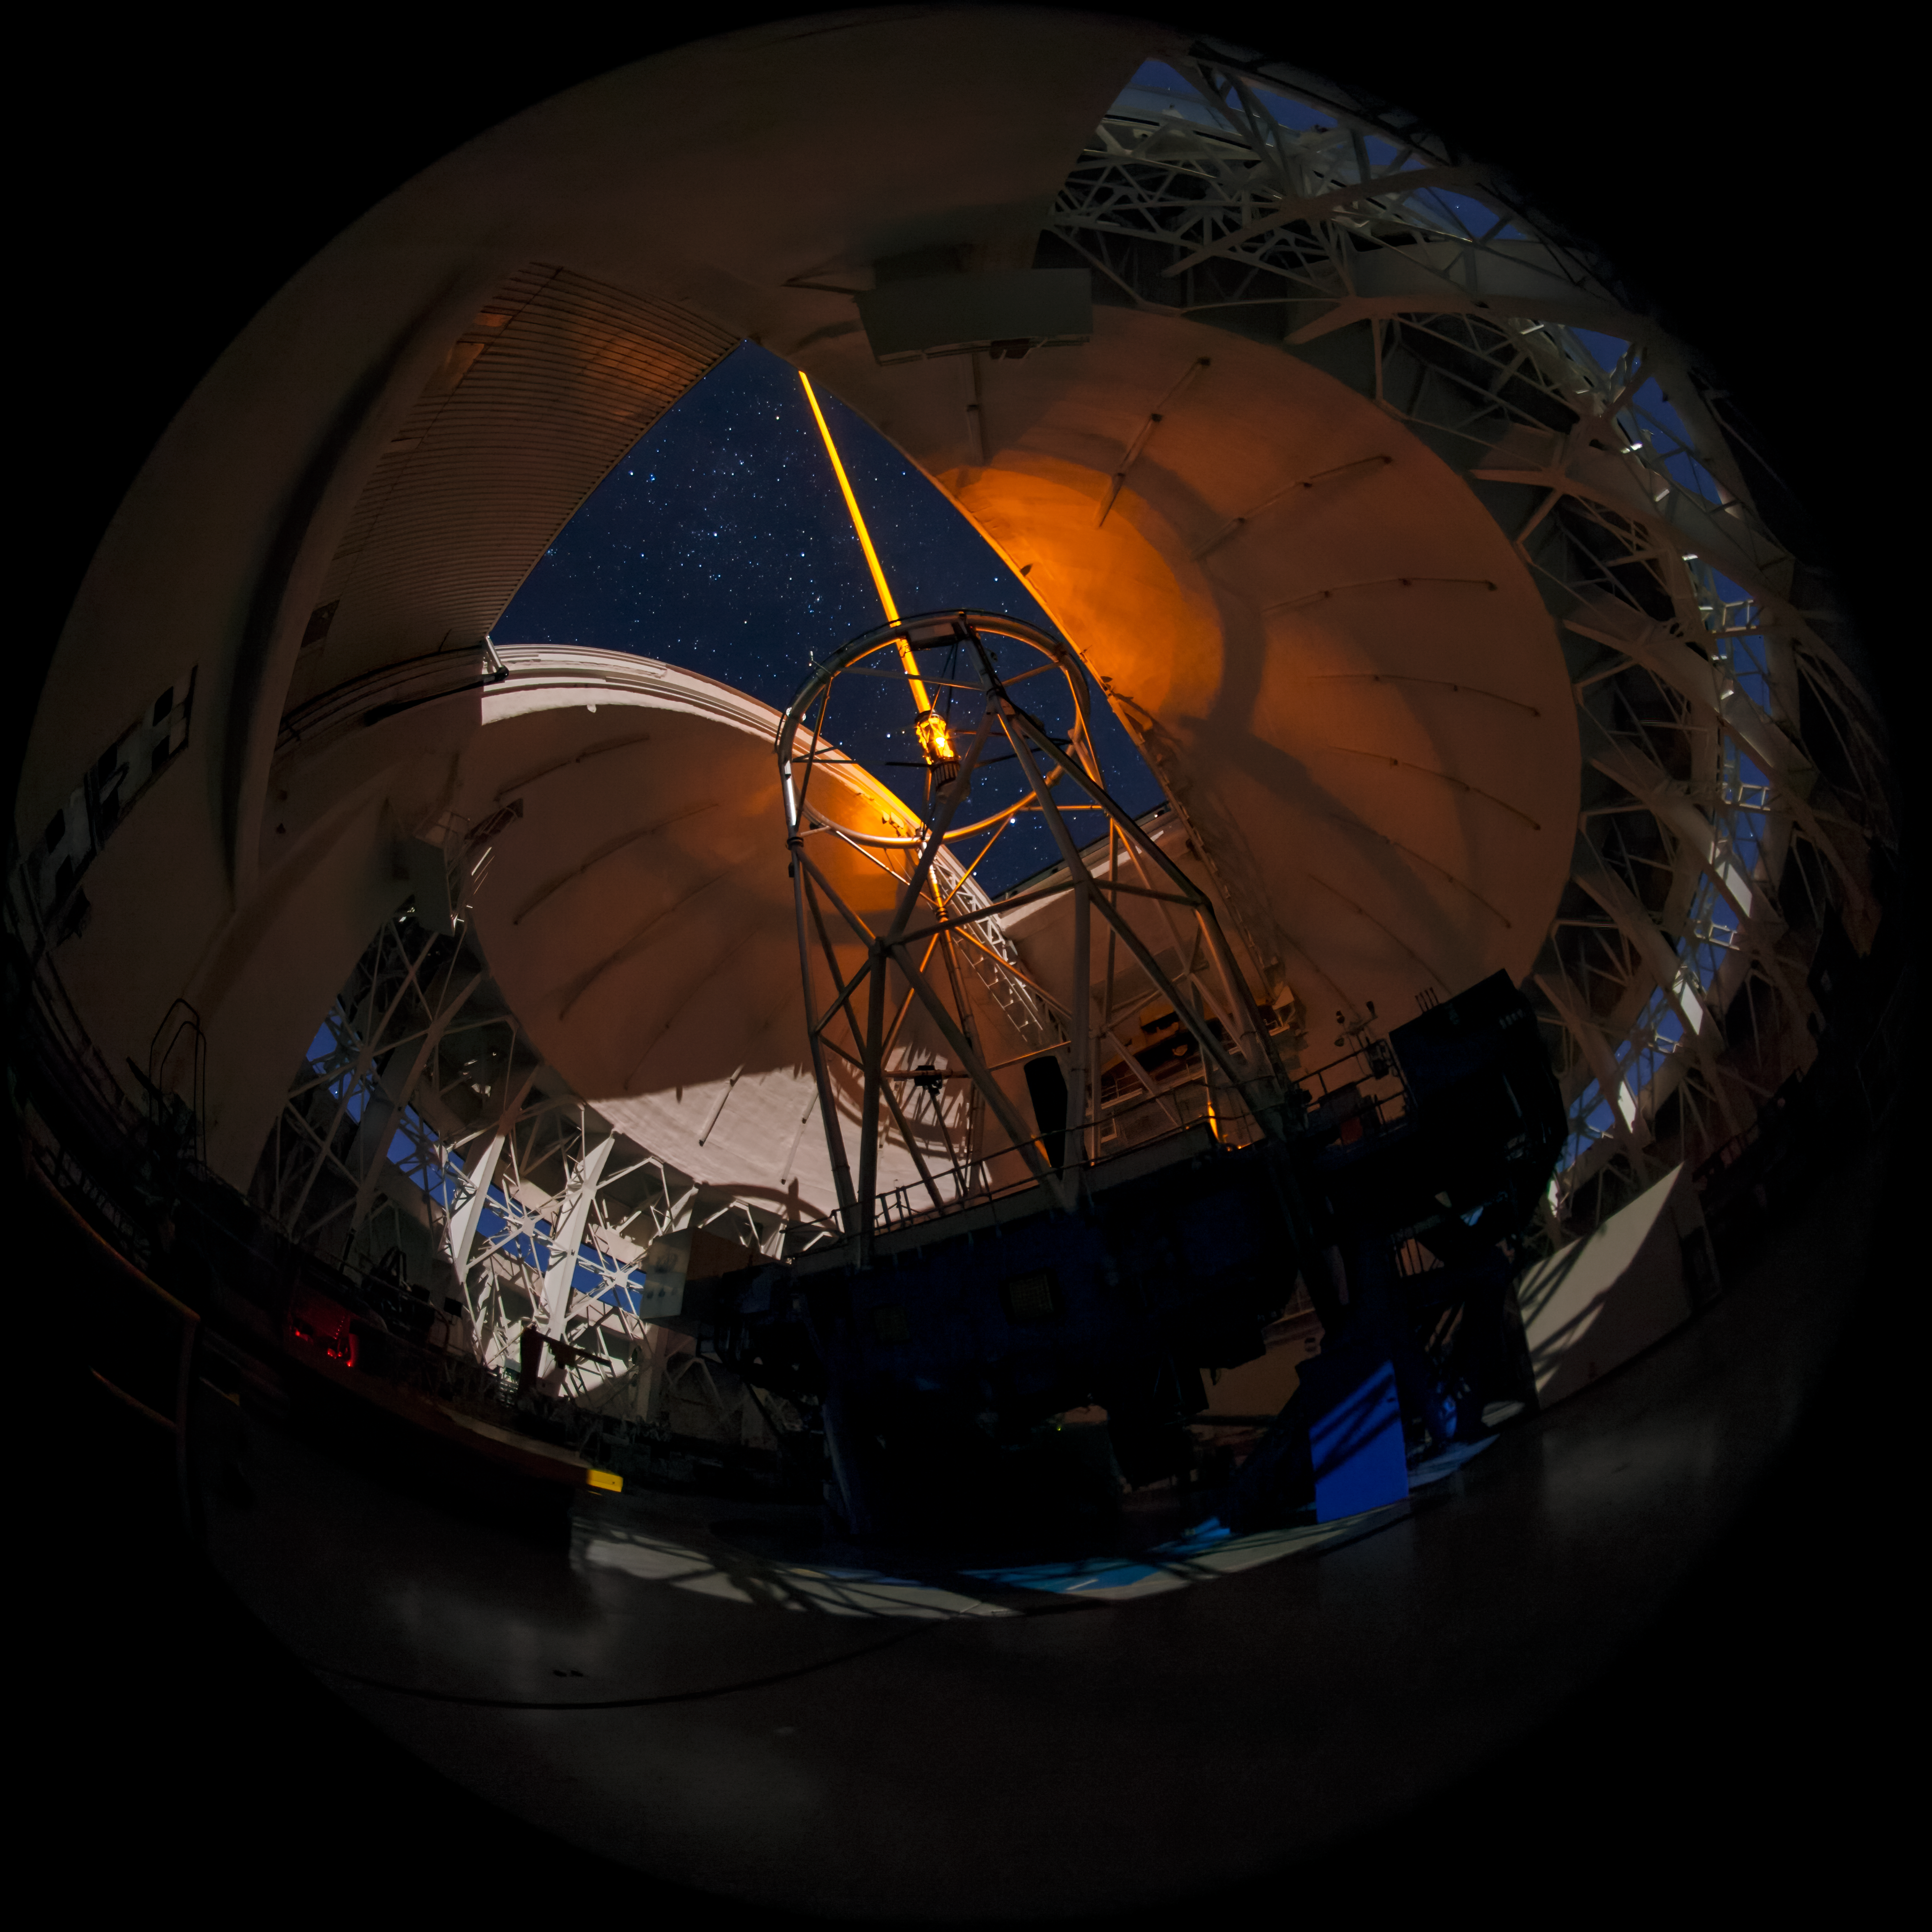

Gemini South's Laser Guide System

This photo shows the Gemini South telescope, along with Gemini South's laser guide star system in action. The laser interacts with particles in the Earth's upper atmosphere and allow for real-time corrections of the telescope's optics to compensate for atmospheric turbulence. Gemini South is a part of the International Gemini Observatory, a program of NSF NOIRLab.

Credit: International Gemini Observatory/NOIRLab/AURA/NSF/M. Paredes